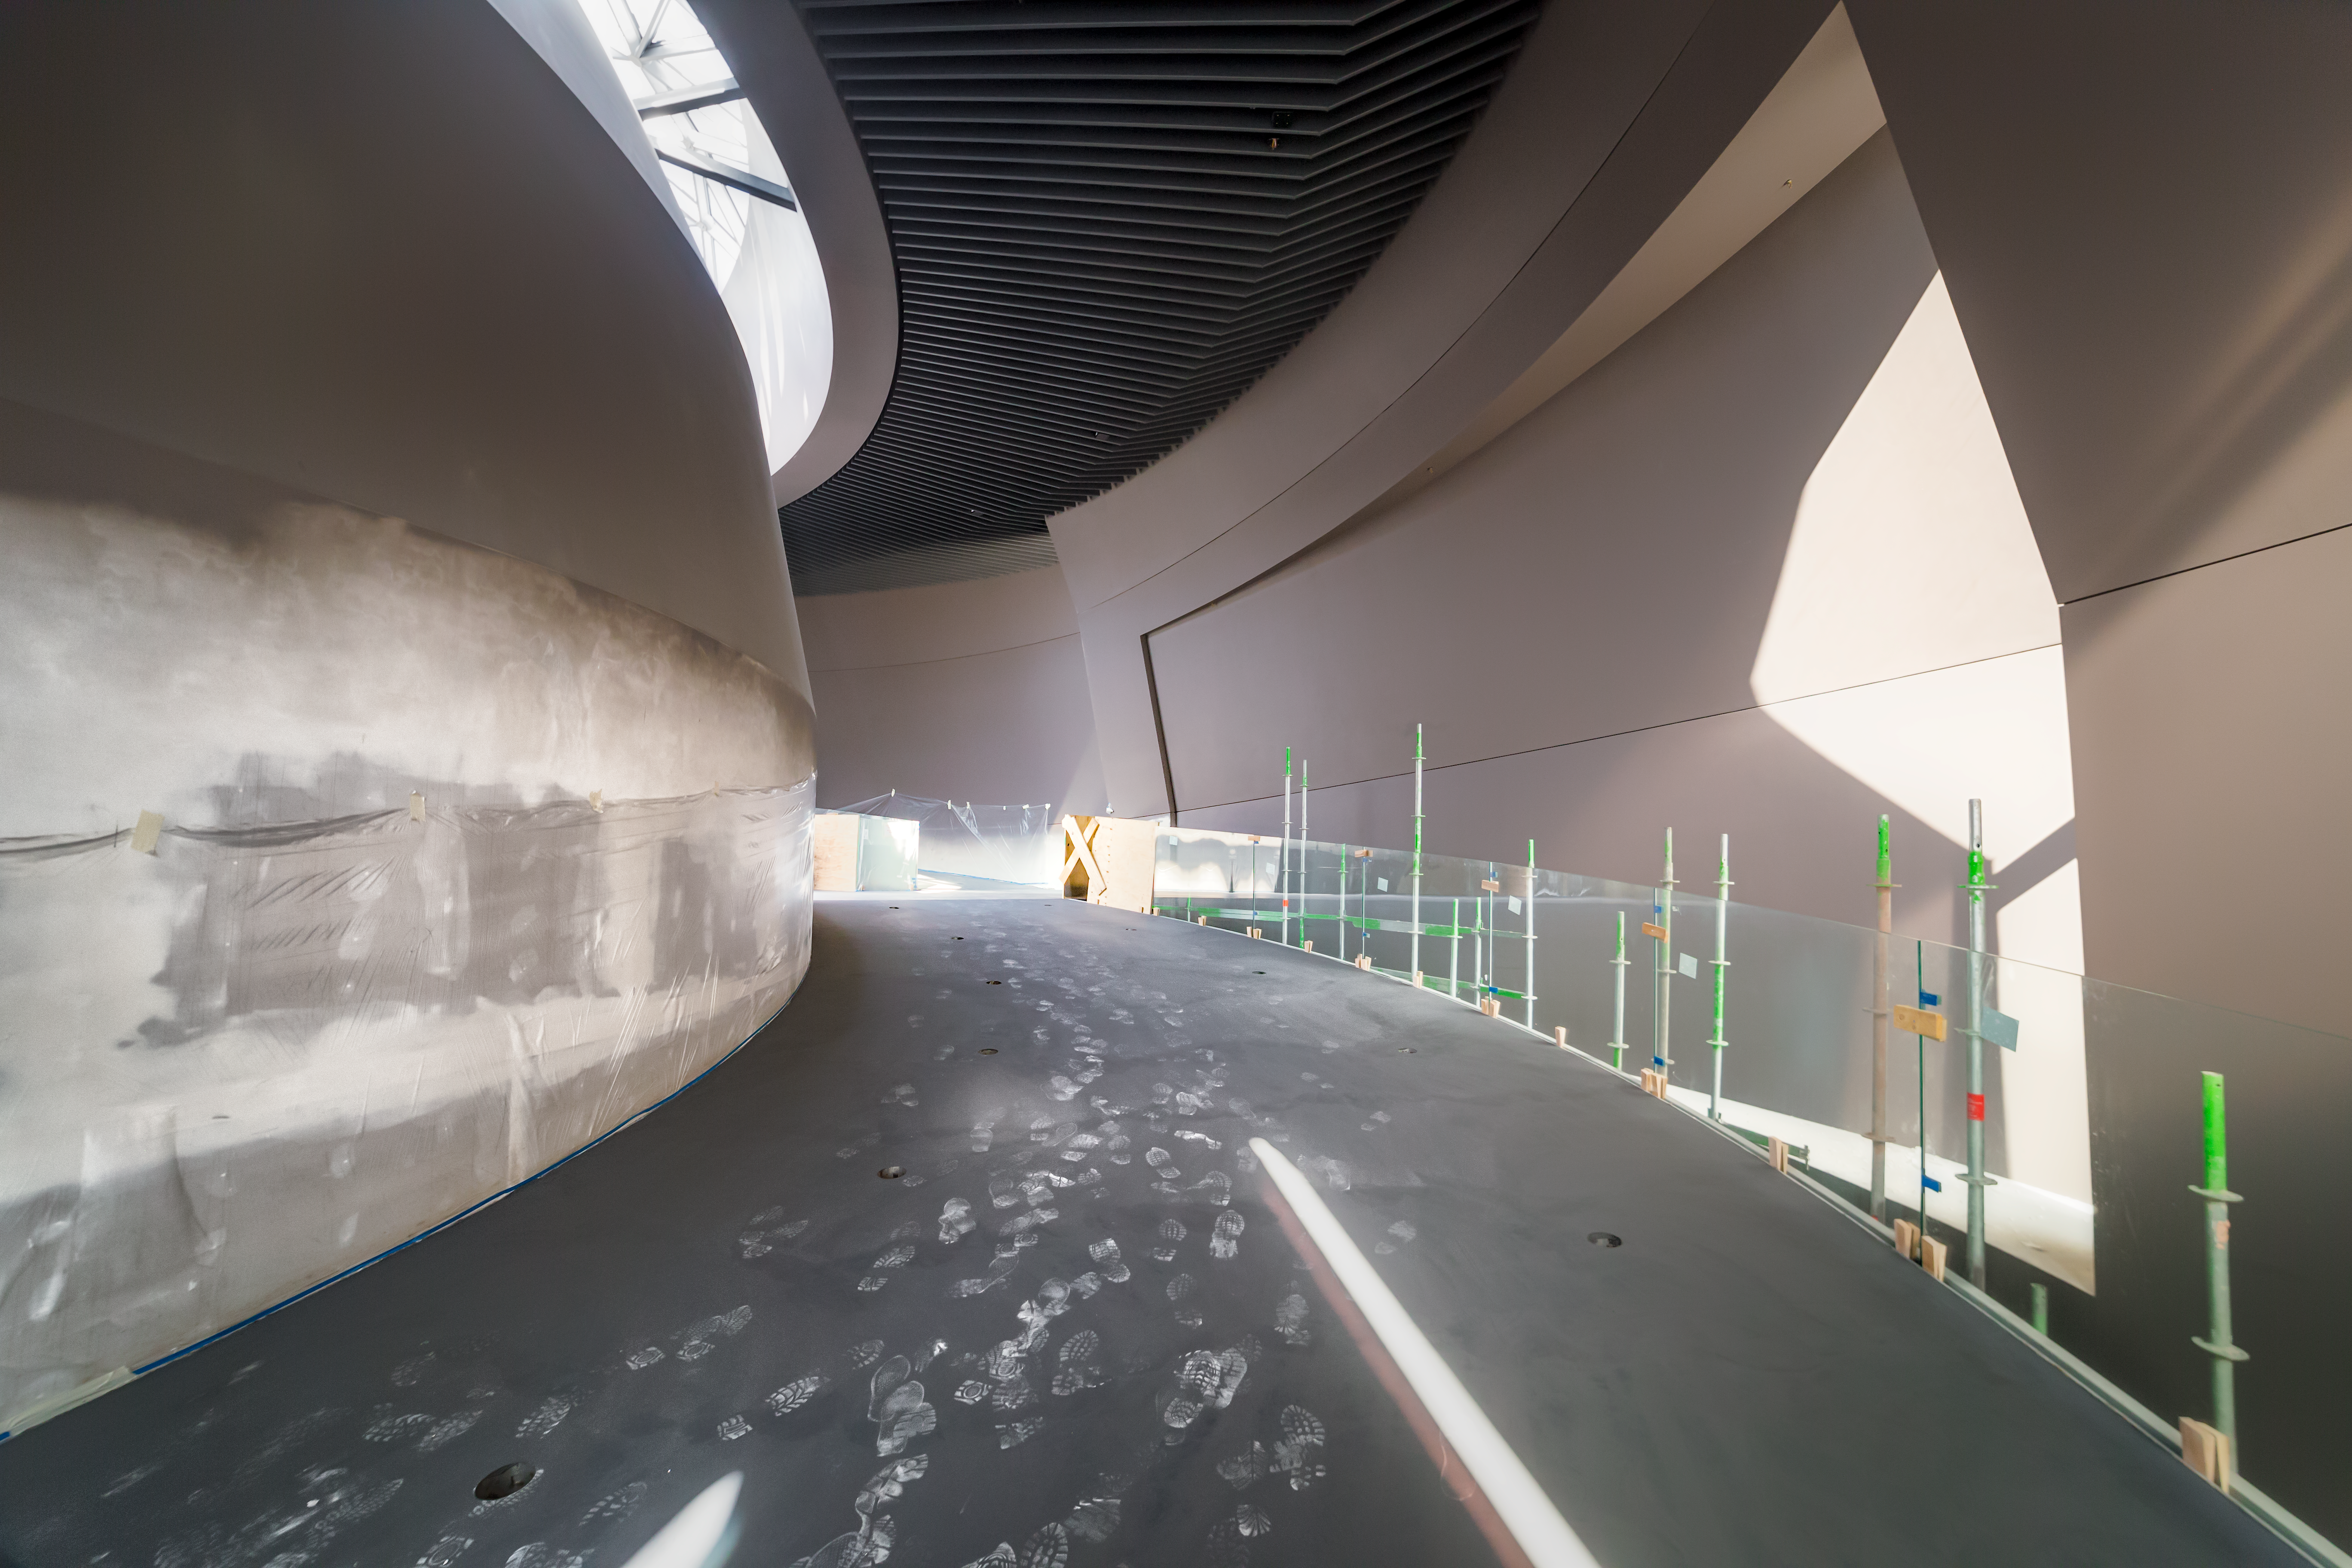

Road to the exhibitions

The inside walls of the ESO Supernova are nearly finished and waiting for the new exhibition screens.

Credit: P. Horálek/ESO